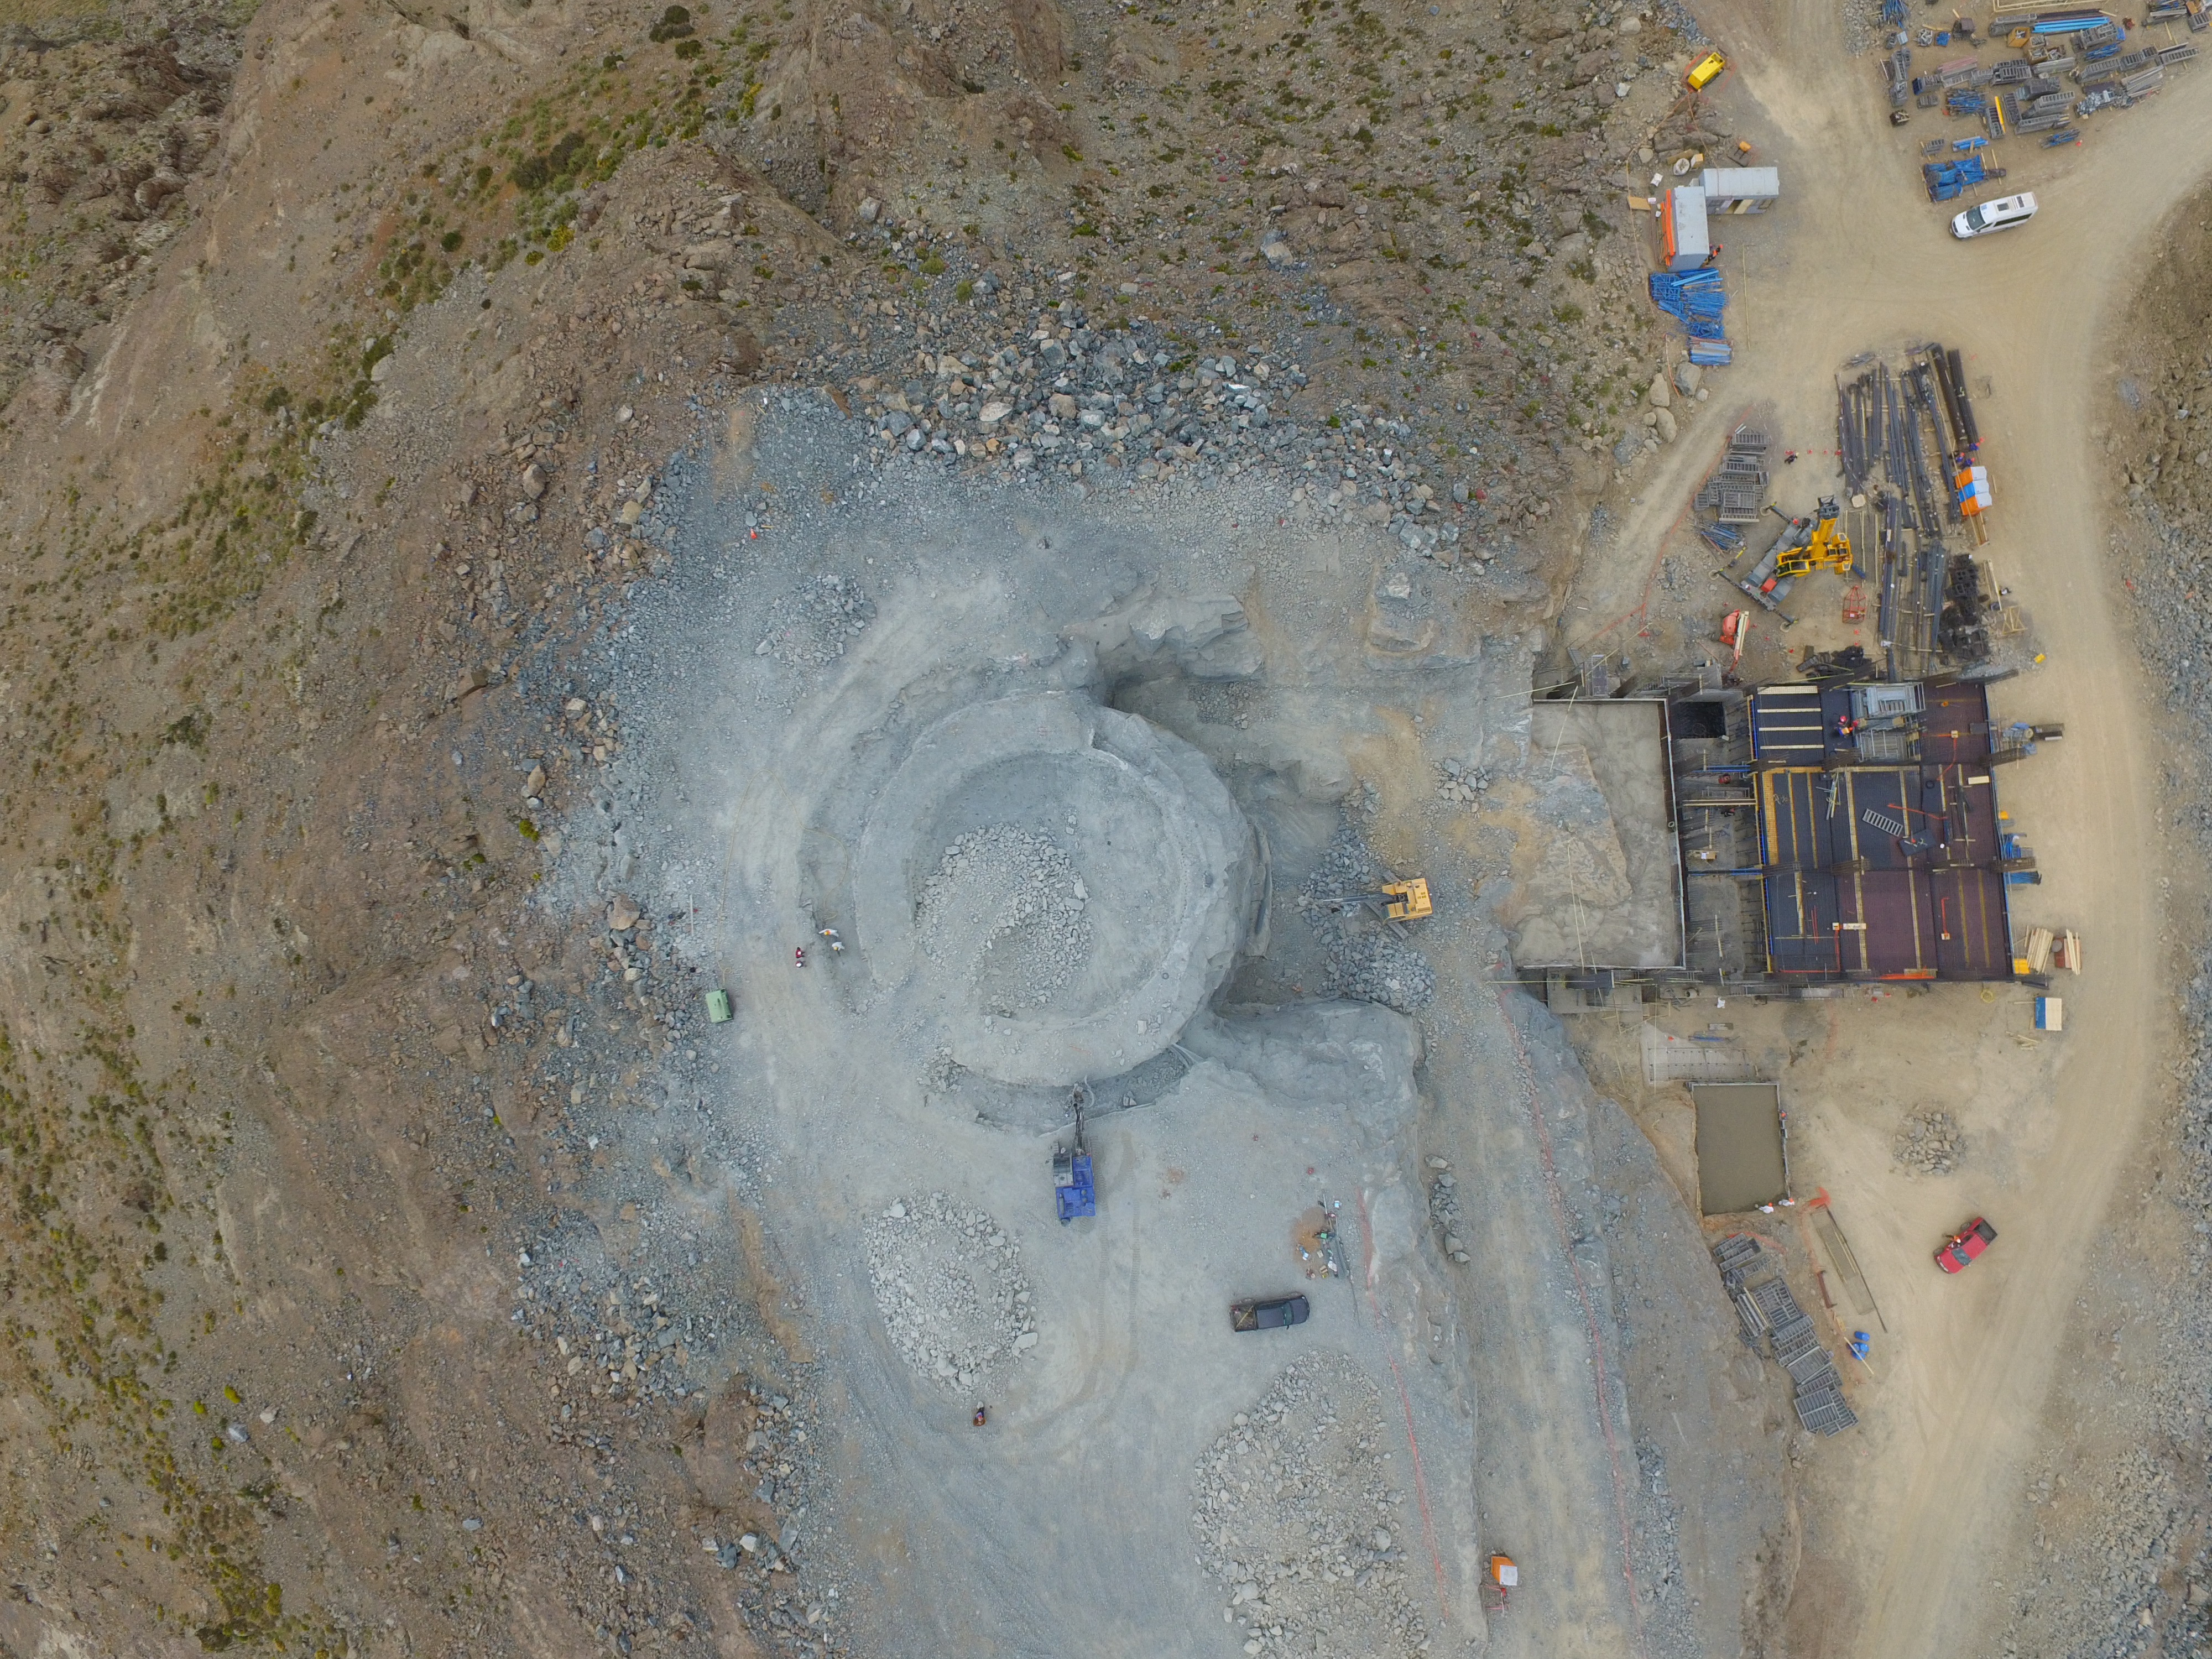

Bird's eye view of LSST construction progress

A DJI Phantom 3 Pro Drone is being used on Cerro Pachon to monitor LSST construction progress from an aerial birds-eye view. Multiple images will be used to generate a 3D model of the Summit Facility, suitable for inspection via virtual reality. In these initial images taken by Systems Engineer Jaques Sebag, preparation of the telescope pier is clearly visible. From an altitude of 100 meters, infrastructure for the entire Summit Facility can be seen clearly, including the construction of the second floor of the support building (on the right) where the telescope control room computer room, and offices will be located.

Credit: Rubin Observatory/NSF/AURA